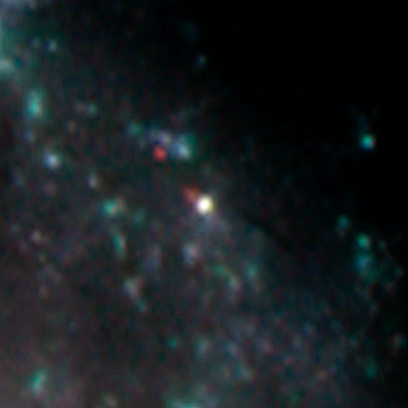

Massive Old Star Reveals Secrets On Deathbed

Image from the Isaac Newton Telescope with the Wide Field Camera taken on 25th August 2003 by Jonathan Irwin (IoA). It shows the position of the fading supernova which by then was some six months old.

Credit: Isaac Newton Telescope, Jonathan Irwin